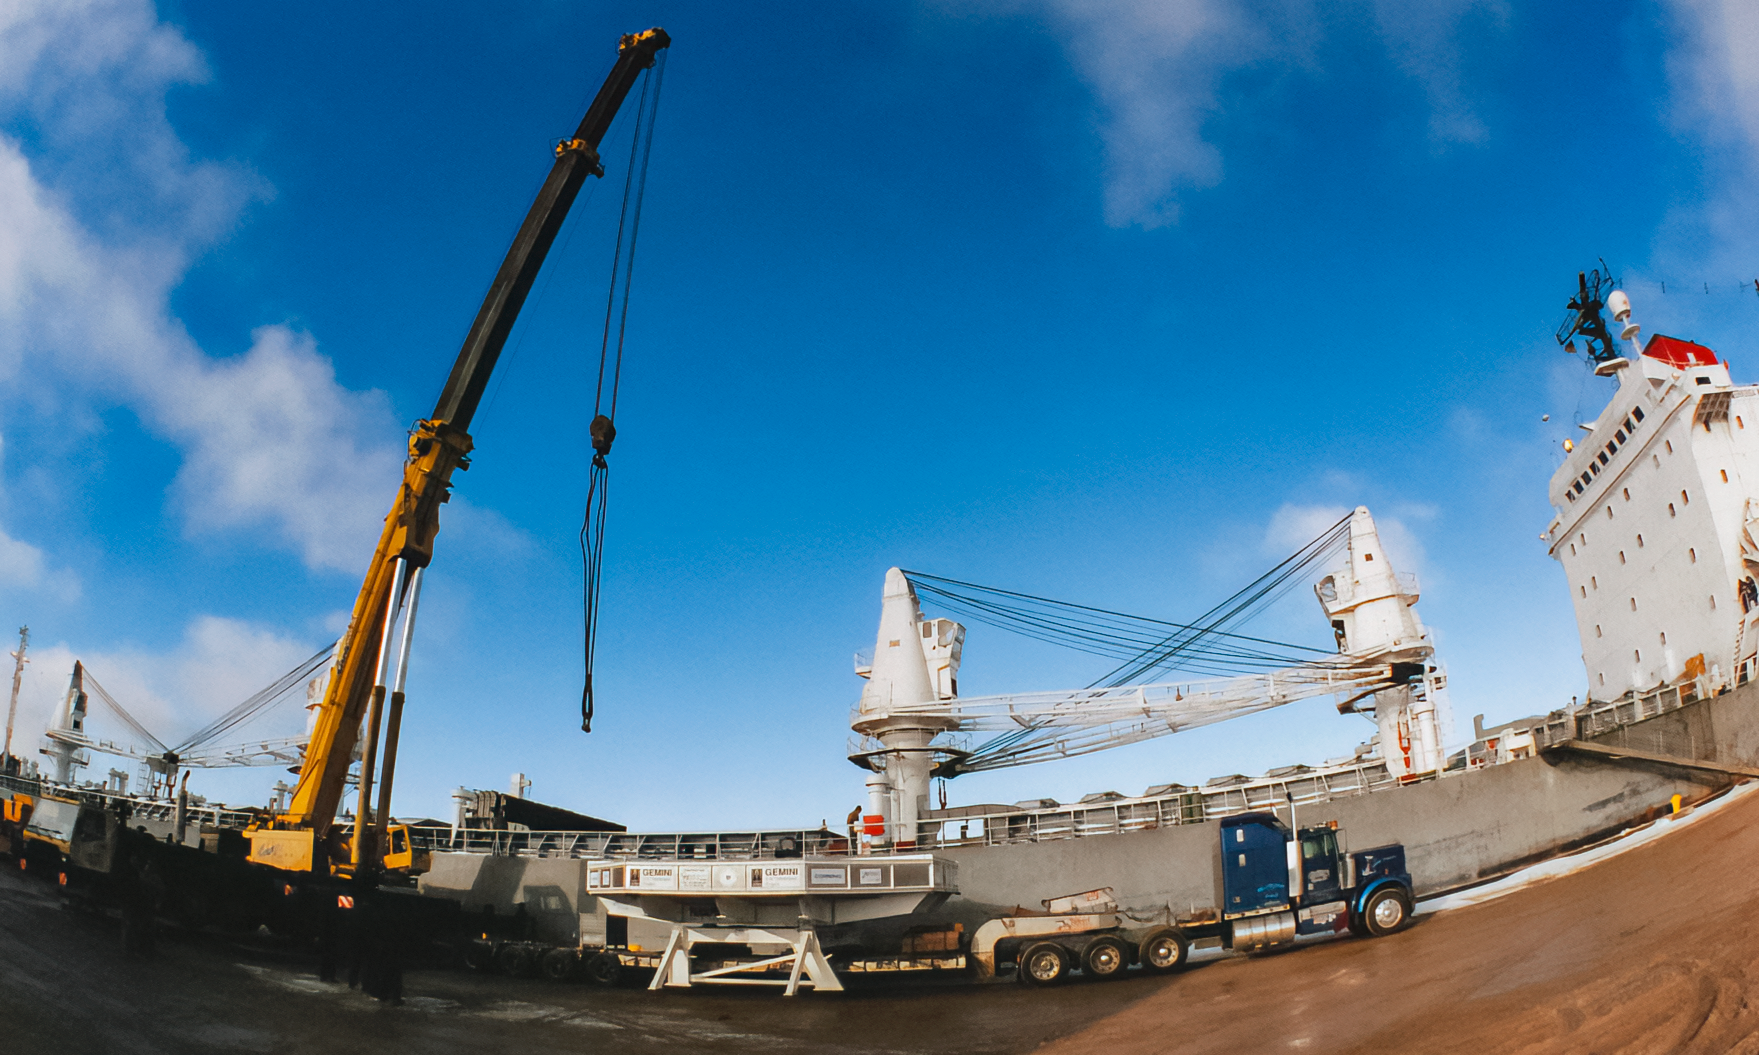

Transporting Gemini Mirror Blank

Transporting the first Gemini 8-meter mirror blank from Corning (Ogdenburg, NY) to France.

Credit: International Gemini Observatory/NOIRLab/NSF/AURA